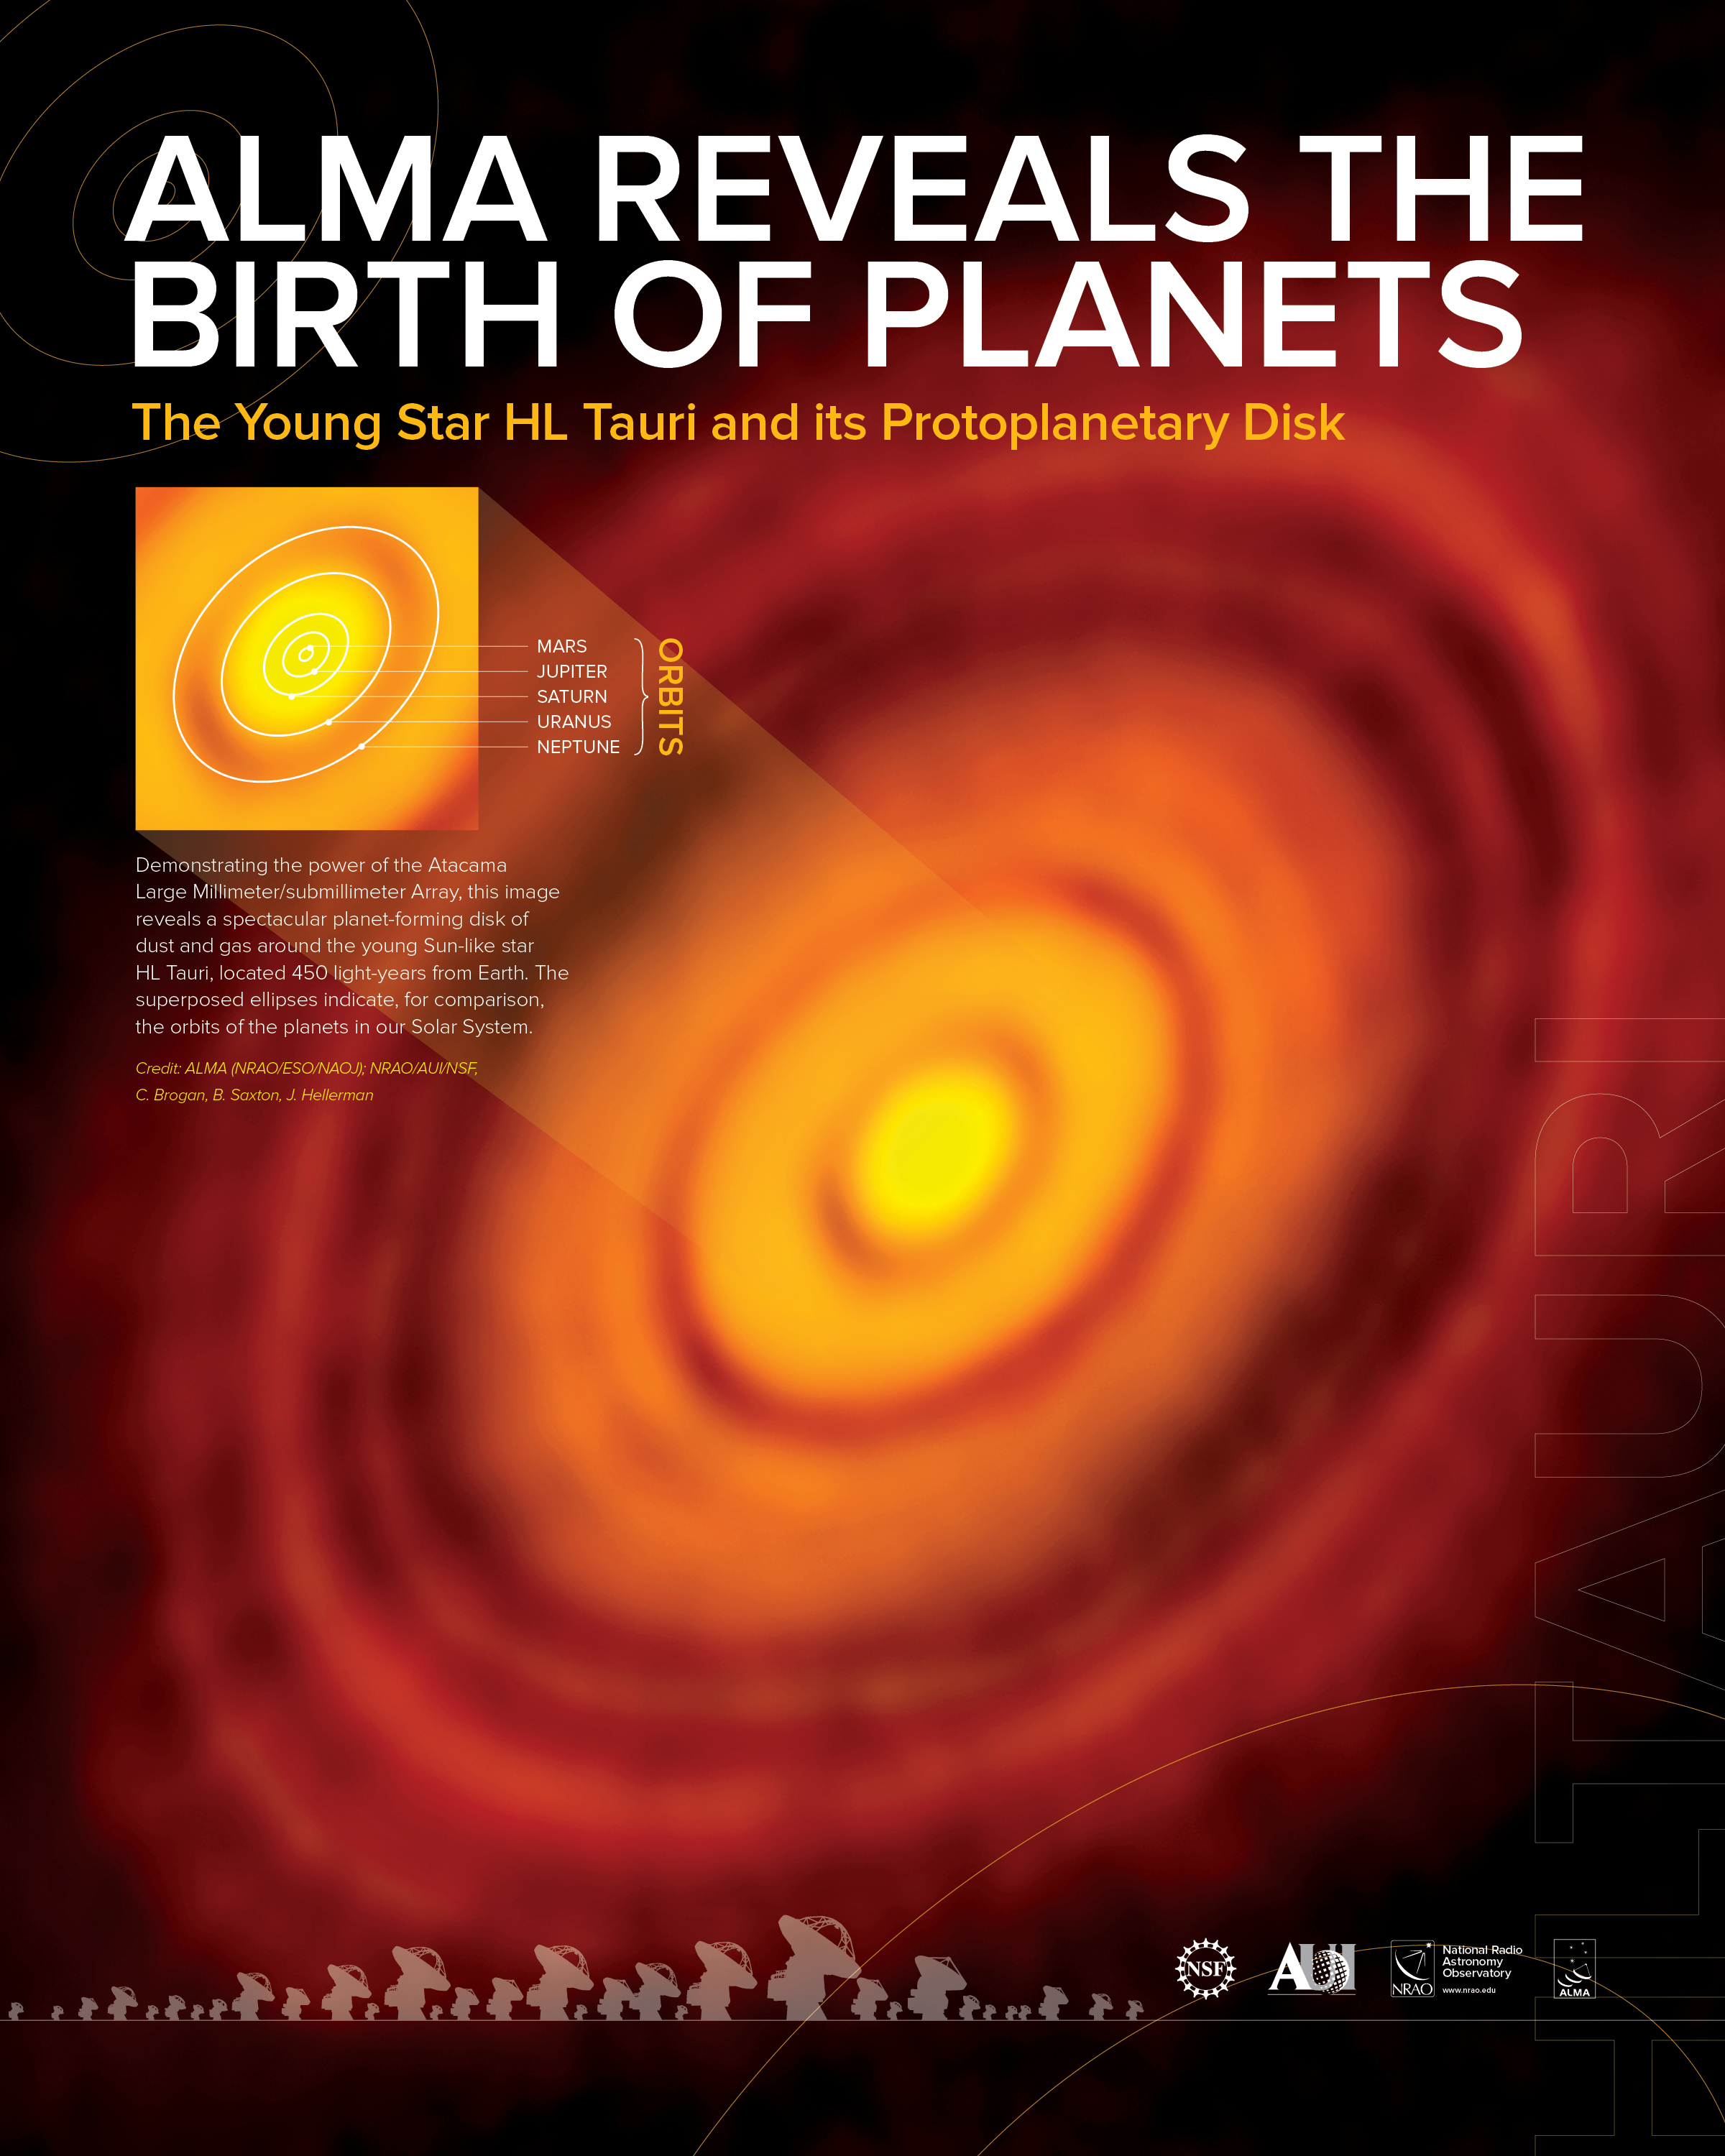

HL Tau - ALMA Reveals the Birth of Planets Poster

Demonstrating the power of the Atacama Large Millimeter/submillimeter Array, this image reveals a spectacular planet-forming disk of dust and gas around the young Sun-like star HL Tauri, located 450 light-years from Earth. The superposed ellipses indicate, for comparison, the orbits of the planets in our Solar System.

Credit: ALMA (NRAO/ESO/NAOJ); NRAO/AUI/NSF, C. Brogan, B. Saxton, J. Hellerman